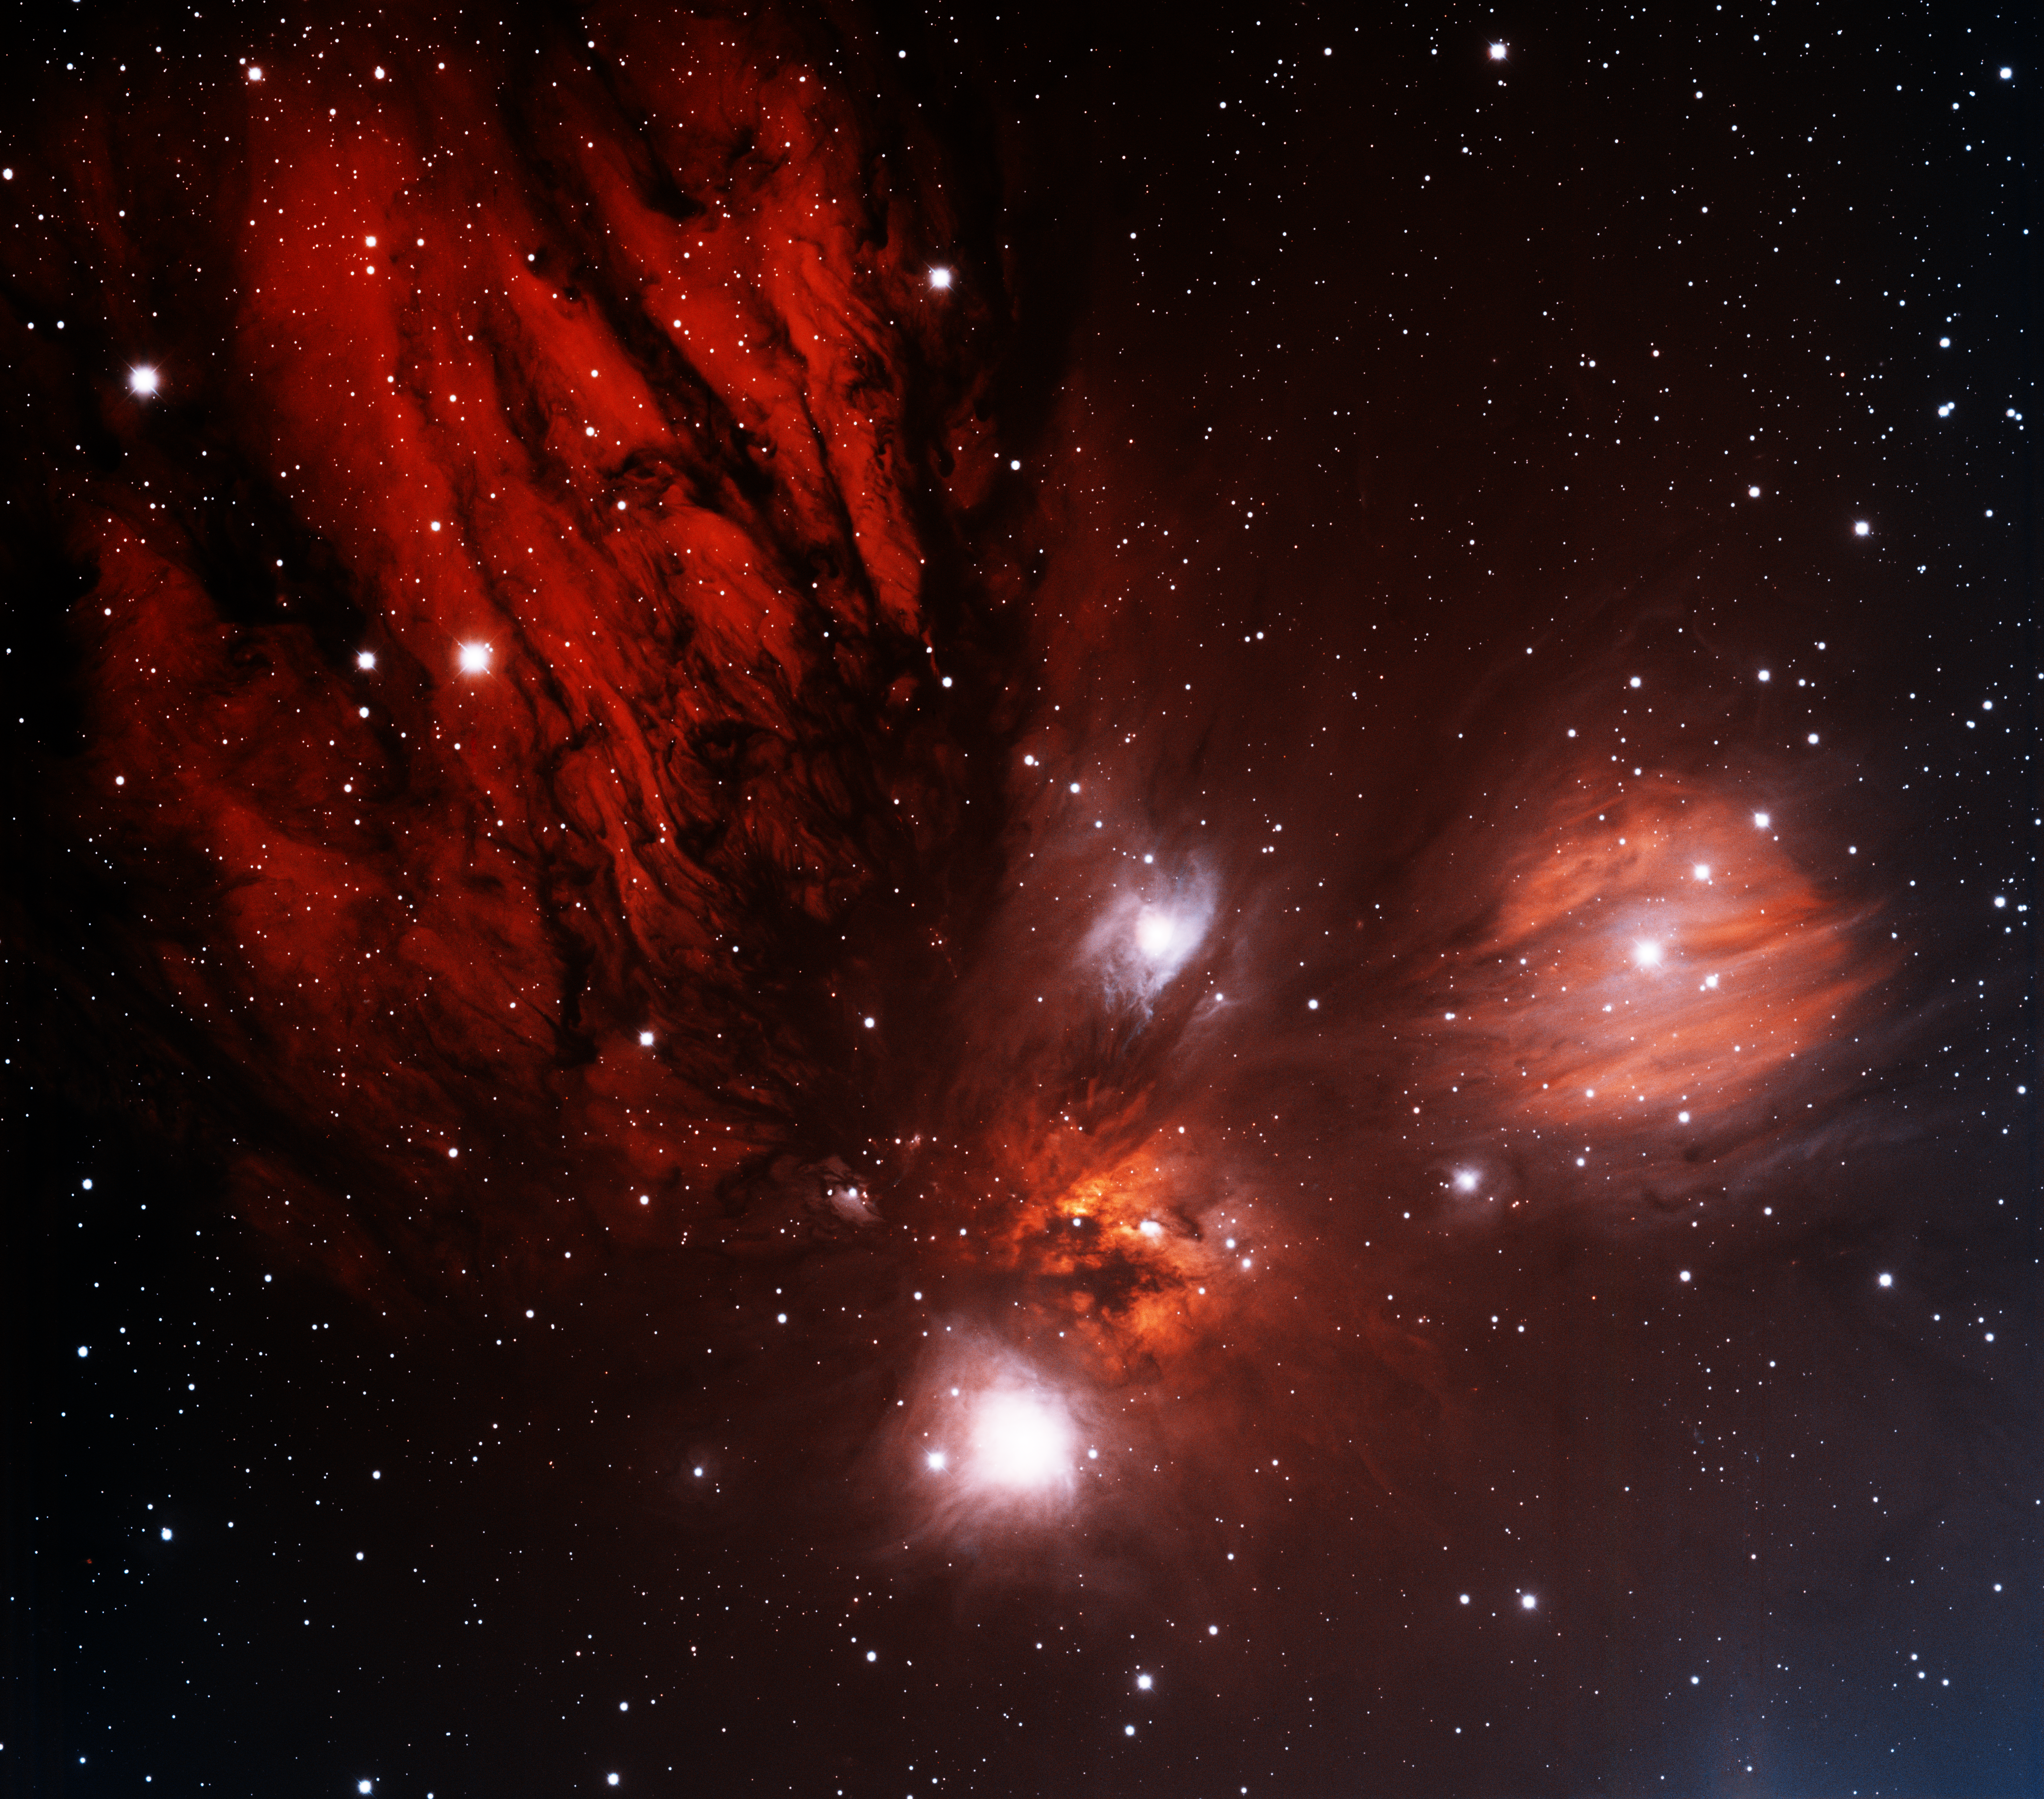

Monoceros R2 Molecular Cloud

This image was obtained with the wide-field view of the Mosaic II camera on the Blanco 4-meter telescope at Cerro Tololo Interamerican Observatory on January 11th, 2012. It shows a portion of the giant Monceros R2 molecular cloud. It is a location of massive star formation, particularly in the location of the bright red nebula just below the center of the image. The image was generated with observations in the Sulphur [SII] (blue) and Hydrogen-Alpha (red) filters. In this image, north is to the right, and east is up.

Credit: T.A. Rector (University of Alaska Anchorage) and N.S. van der Bliek (NOIRLab/NSF/AURA)